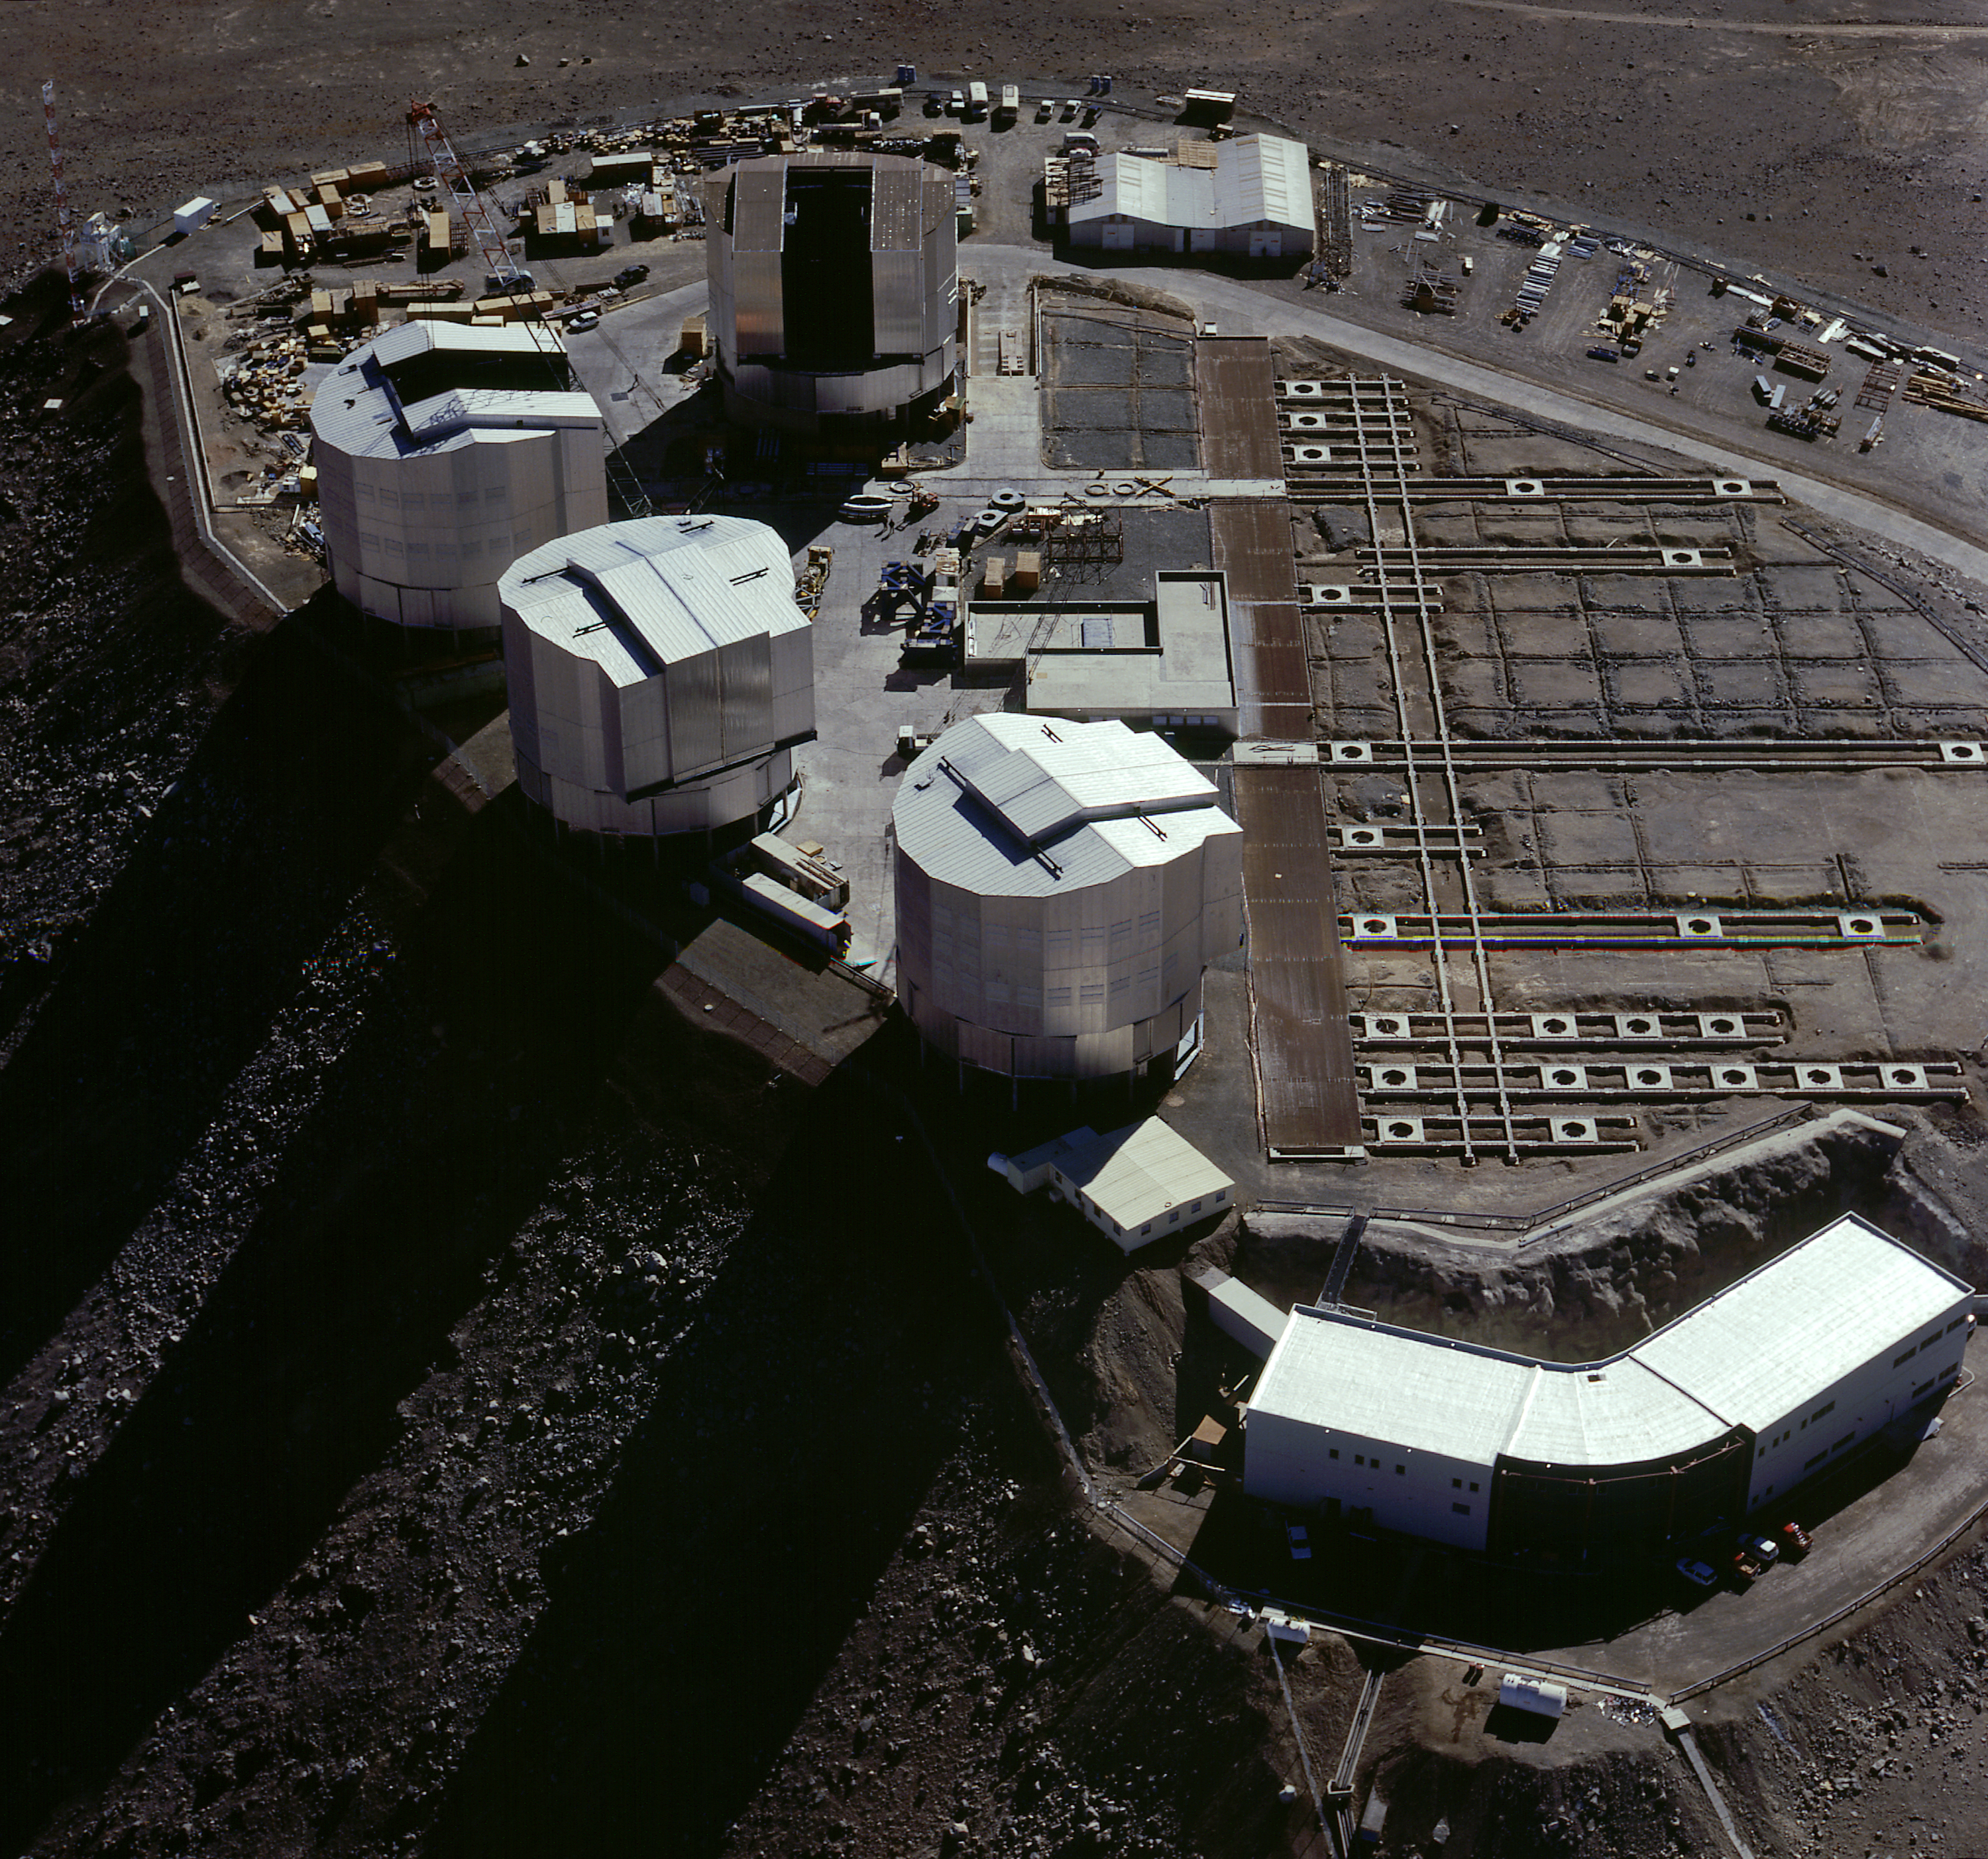

Paranal platform

Close-up view of the Paranal platform with the Control Building in the foreground. The railway tracks on which the 1.8-m telescopes for the VLT Interferometer will move, and the individual observing stations are well visible on this photo

Credit: ESO